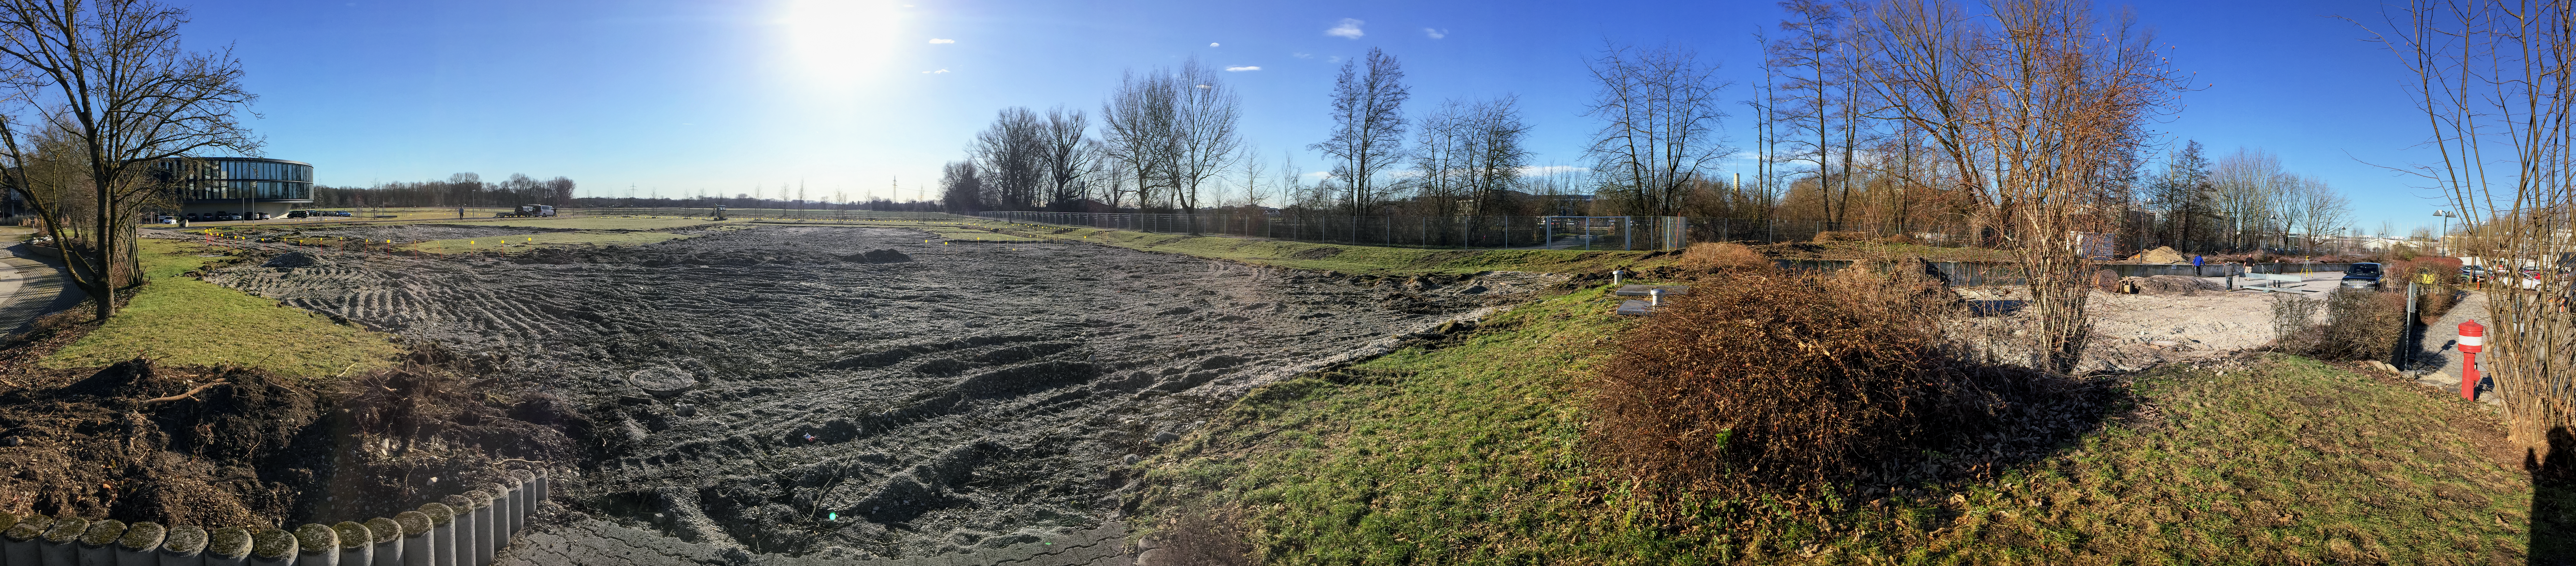

The construction site

The location of the ESO Supernova Planetarium & Visitor Centre before construction began.

Credit: Architekten Bernhardt + Partner (www.bp-da.de)